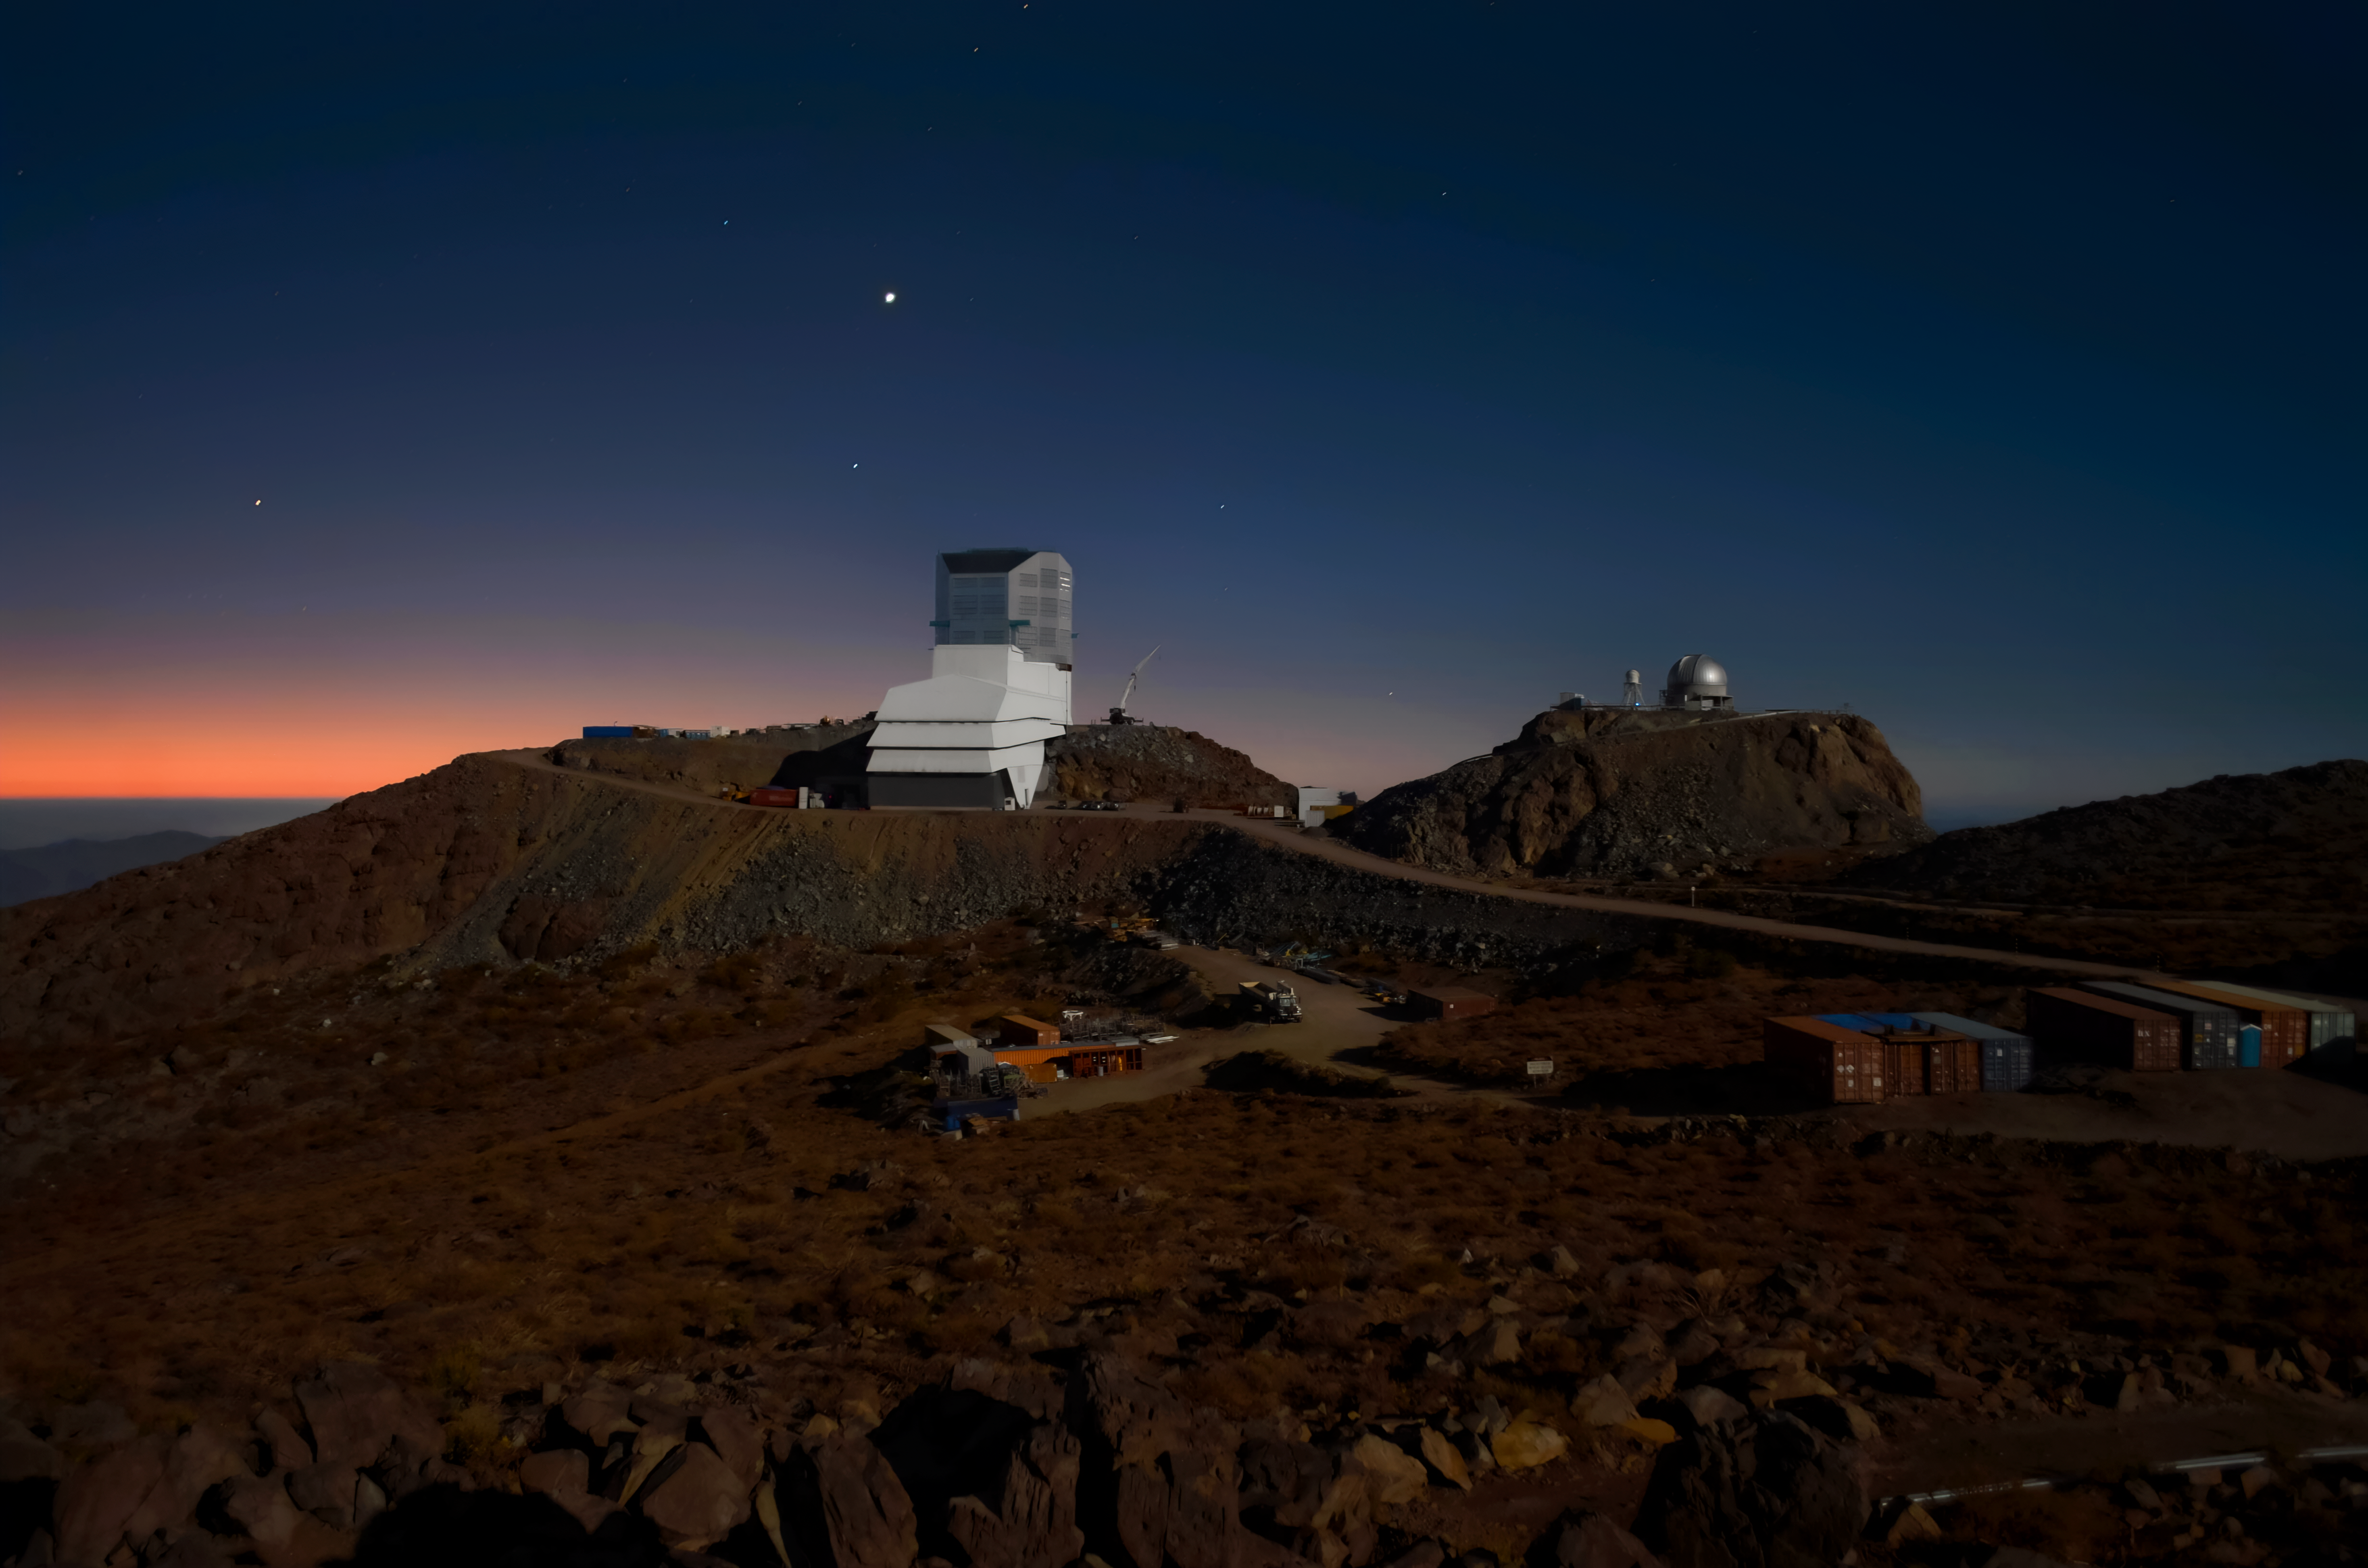

Rubin Observatory and Venus at sunset

Vera C. Rubin Observatory and Venus at sunset.

Credit: RubinObs/NOIRLab/SLAC/NSF/DOE/AURA